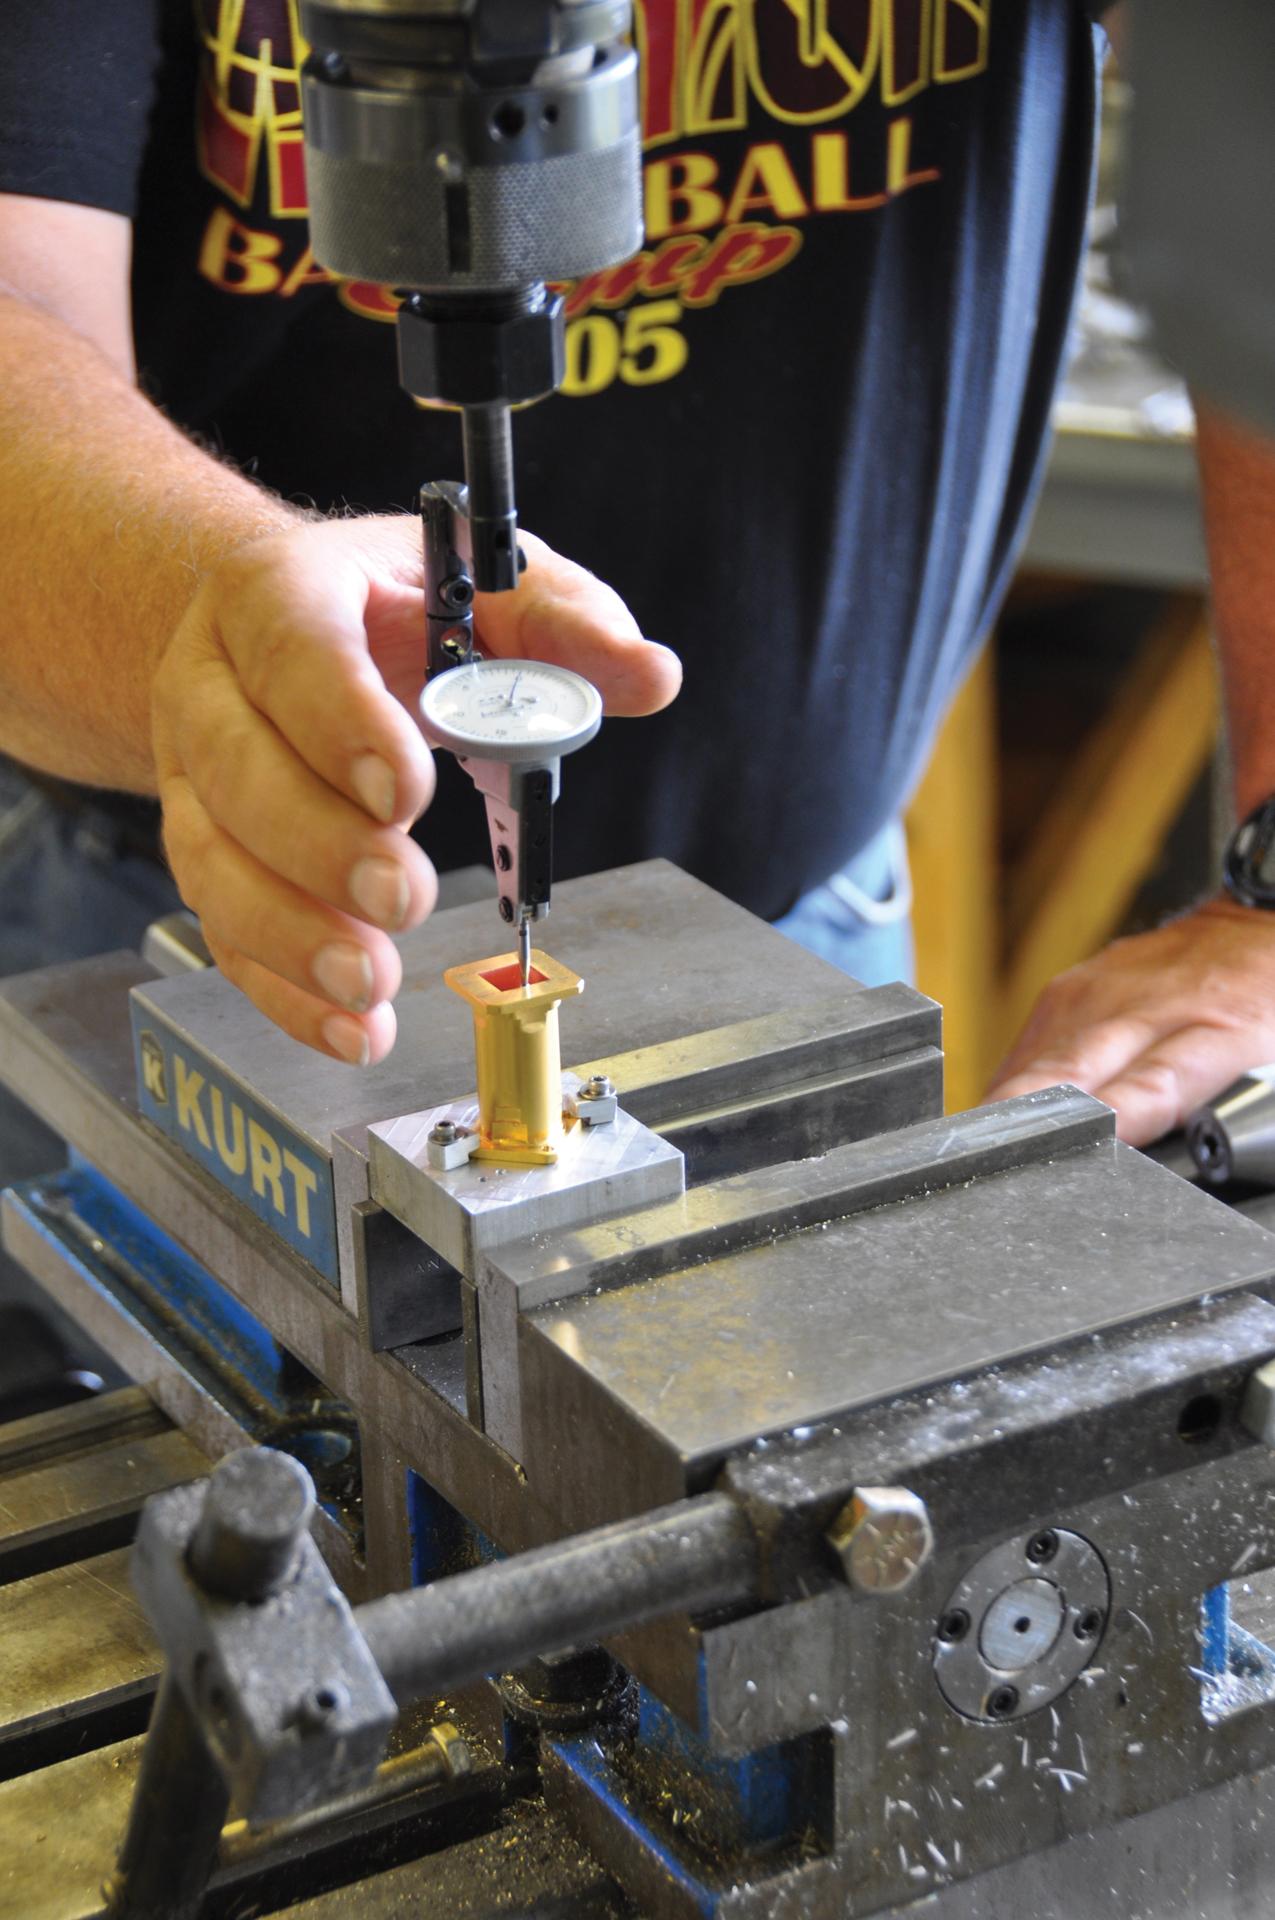

Drilling a Phase Shifter

Green Bank Machinist Roger Dickenson carefully guides the drill to place small holes into a gold electroplated phase shifter for a receiver. Almost every one of the components that went into the Very Large Array's upgraded receivers could not be commercially purchased. This is true also for some bands of ALMA and all Green Bank Telescope (GBT) and Very Long Baseline Array (VLBA) receivers. Instead, the components were developed, measured and manufactured by the combined talents of the Central Development Lab, of which this machine shop is a critical part.

Credit: B. Saxton, NRAO/AUI/NSF